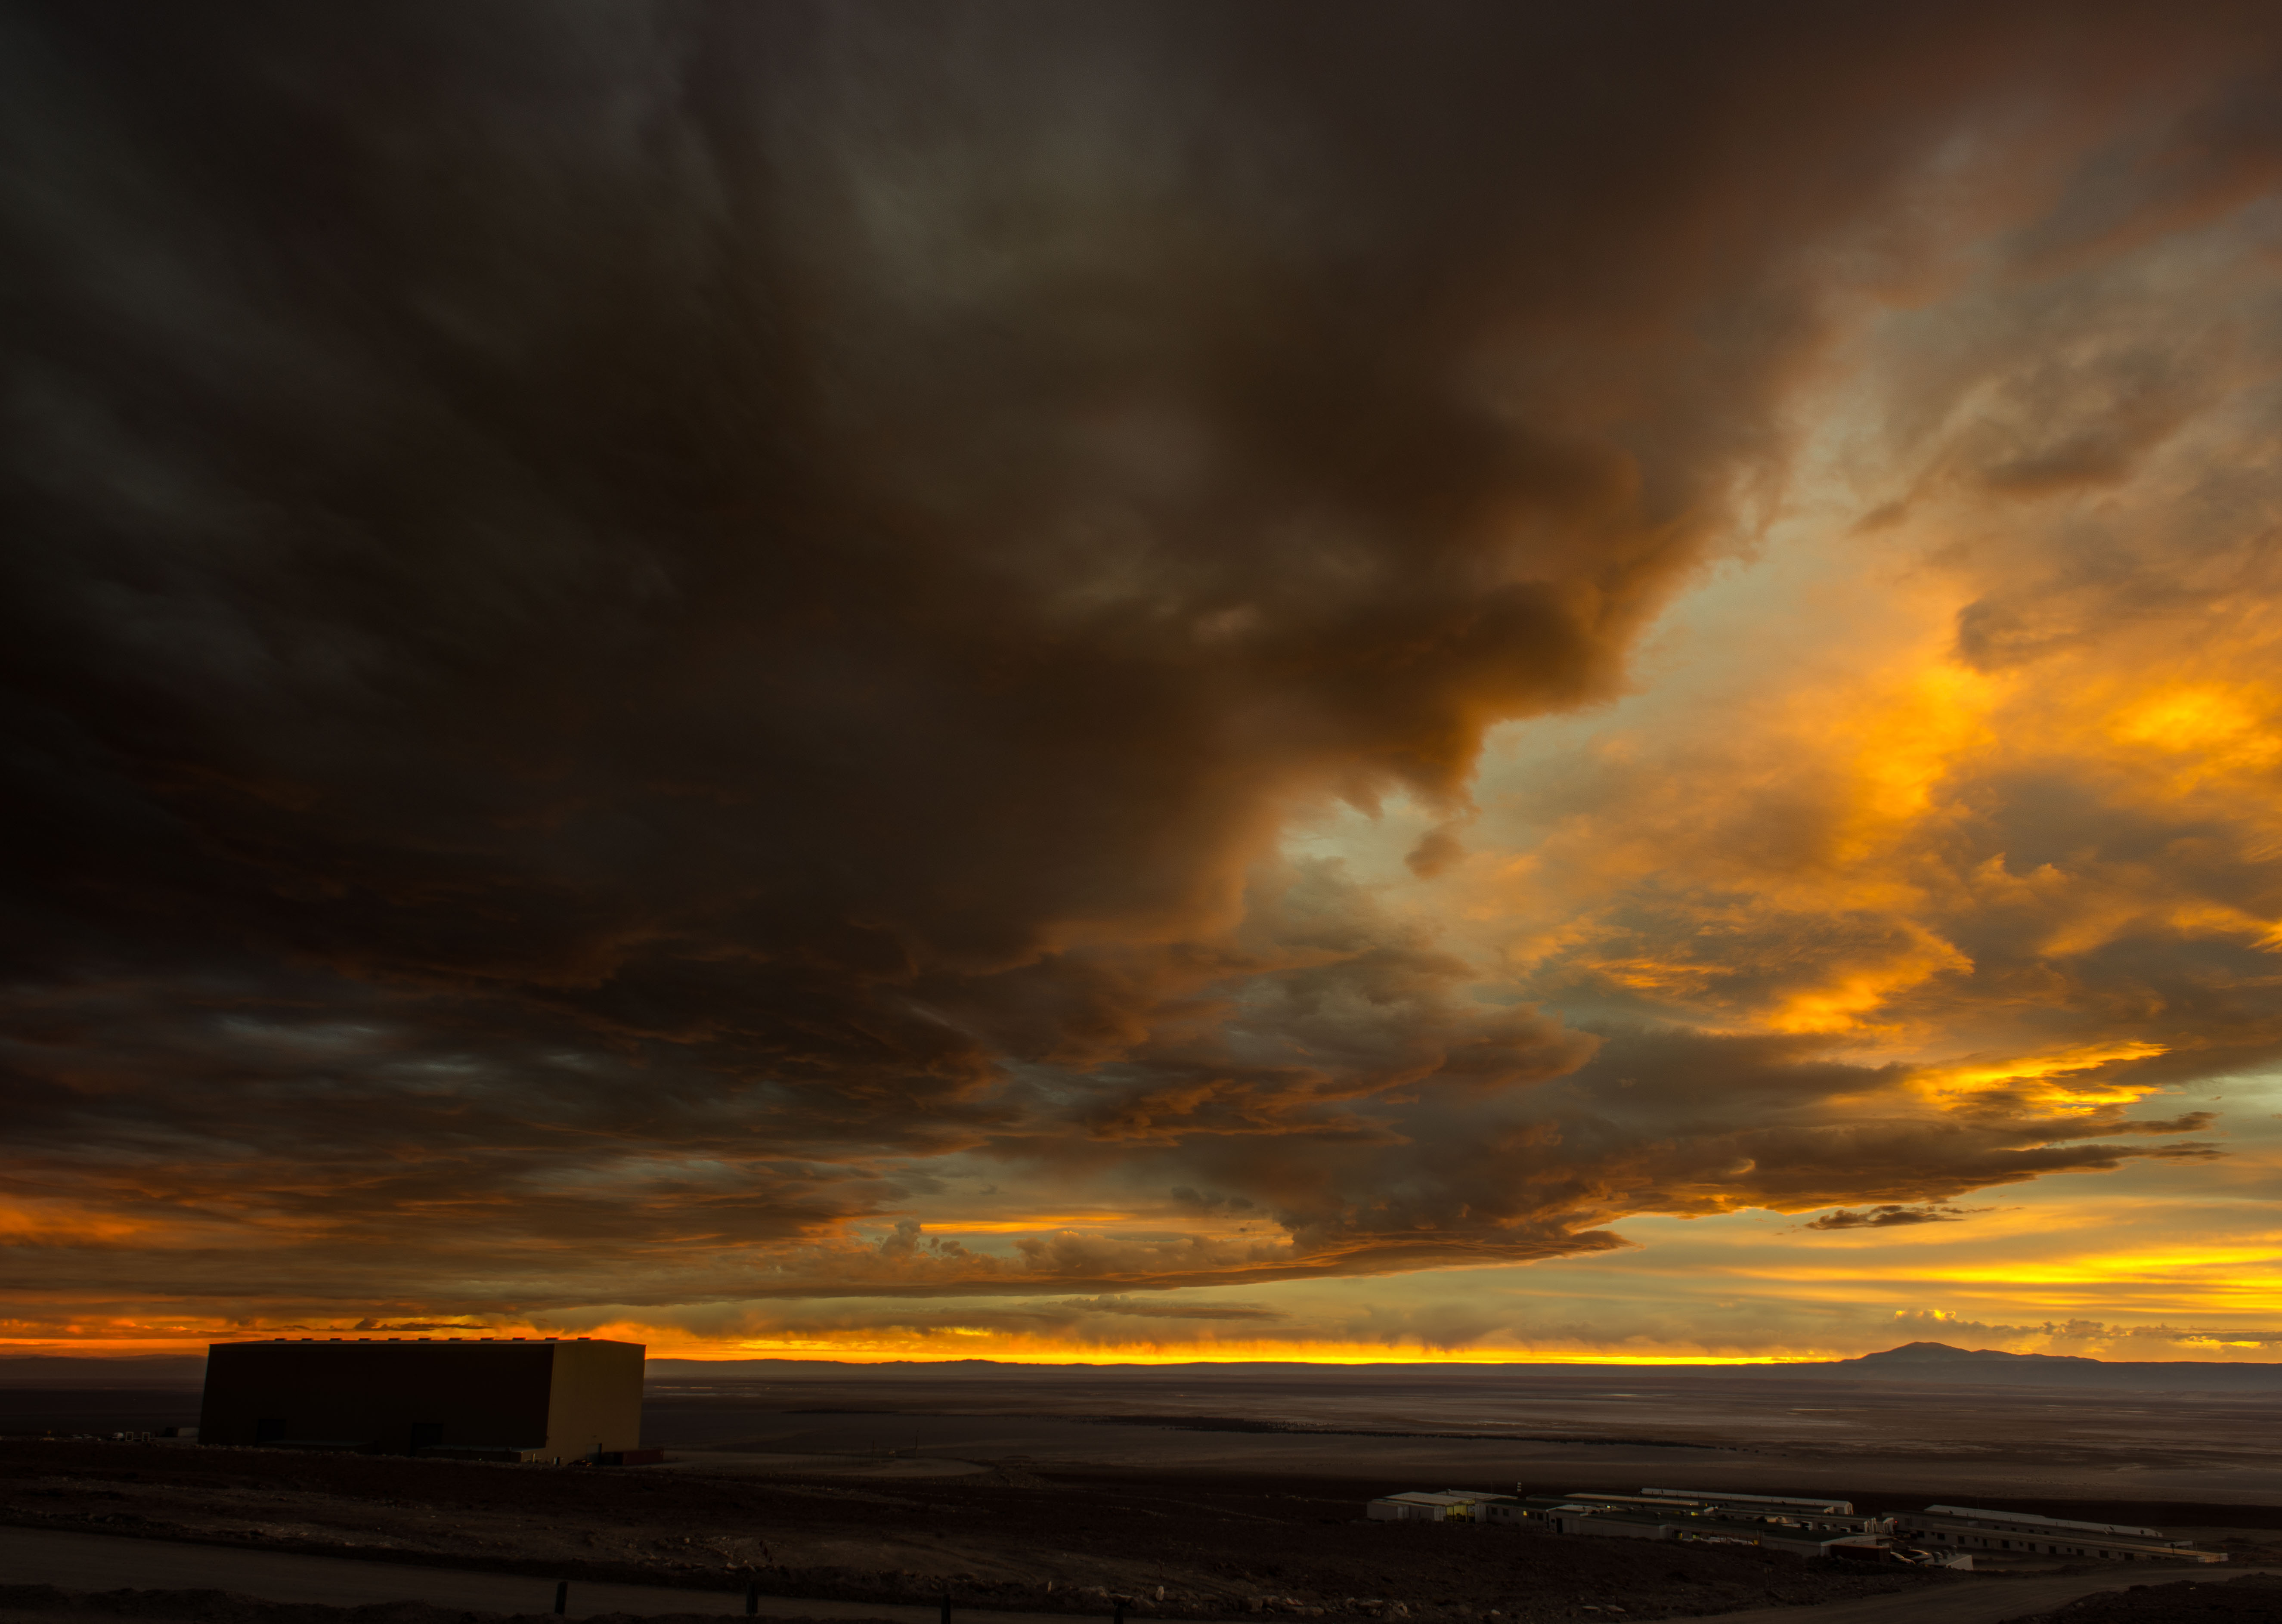

Over the ALMA OSF

Over the ALMA OSF with a mixed of shadows and orange tones as the sun sets in the Atacama desert.

Credit: Sergio Otárola - ALMA (ESO/NAOJ/NRAO)